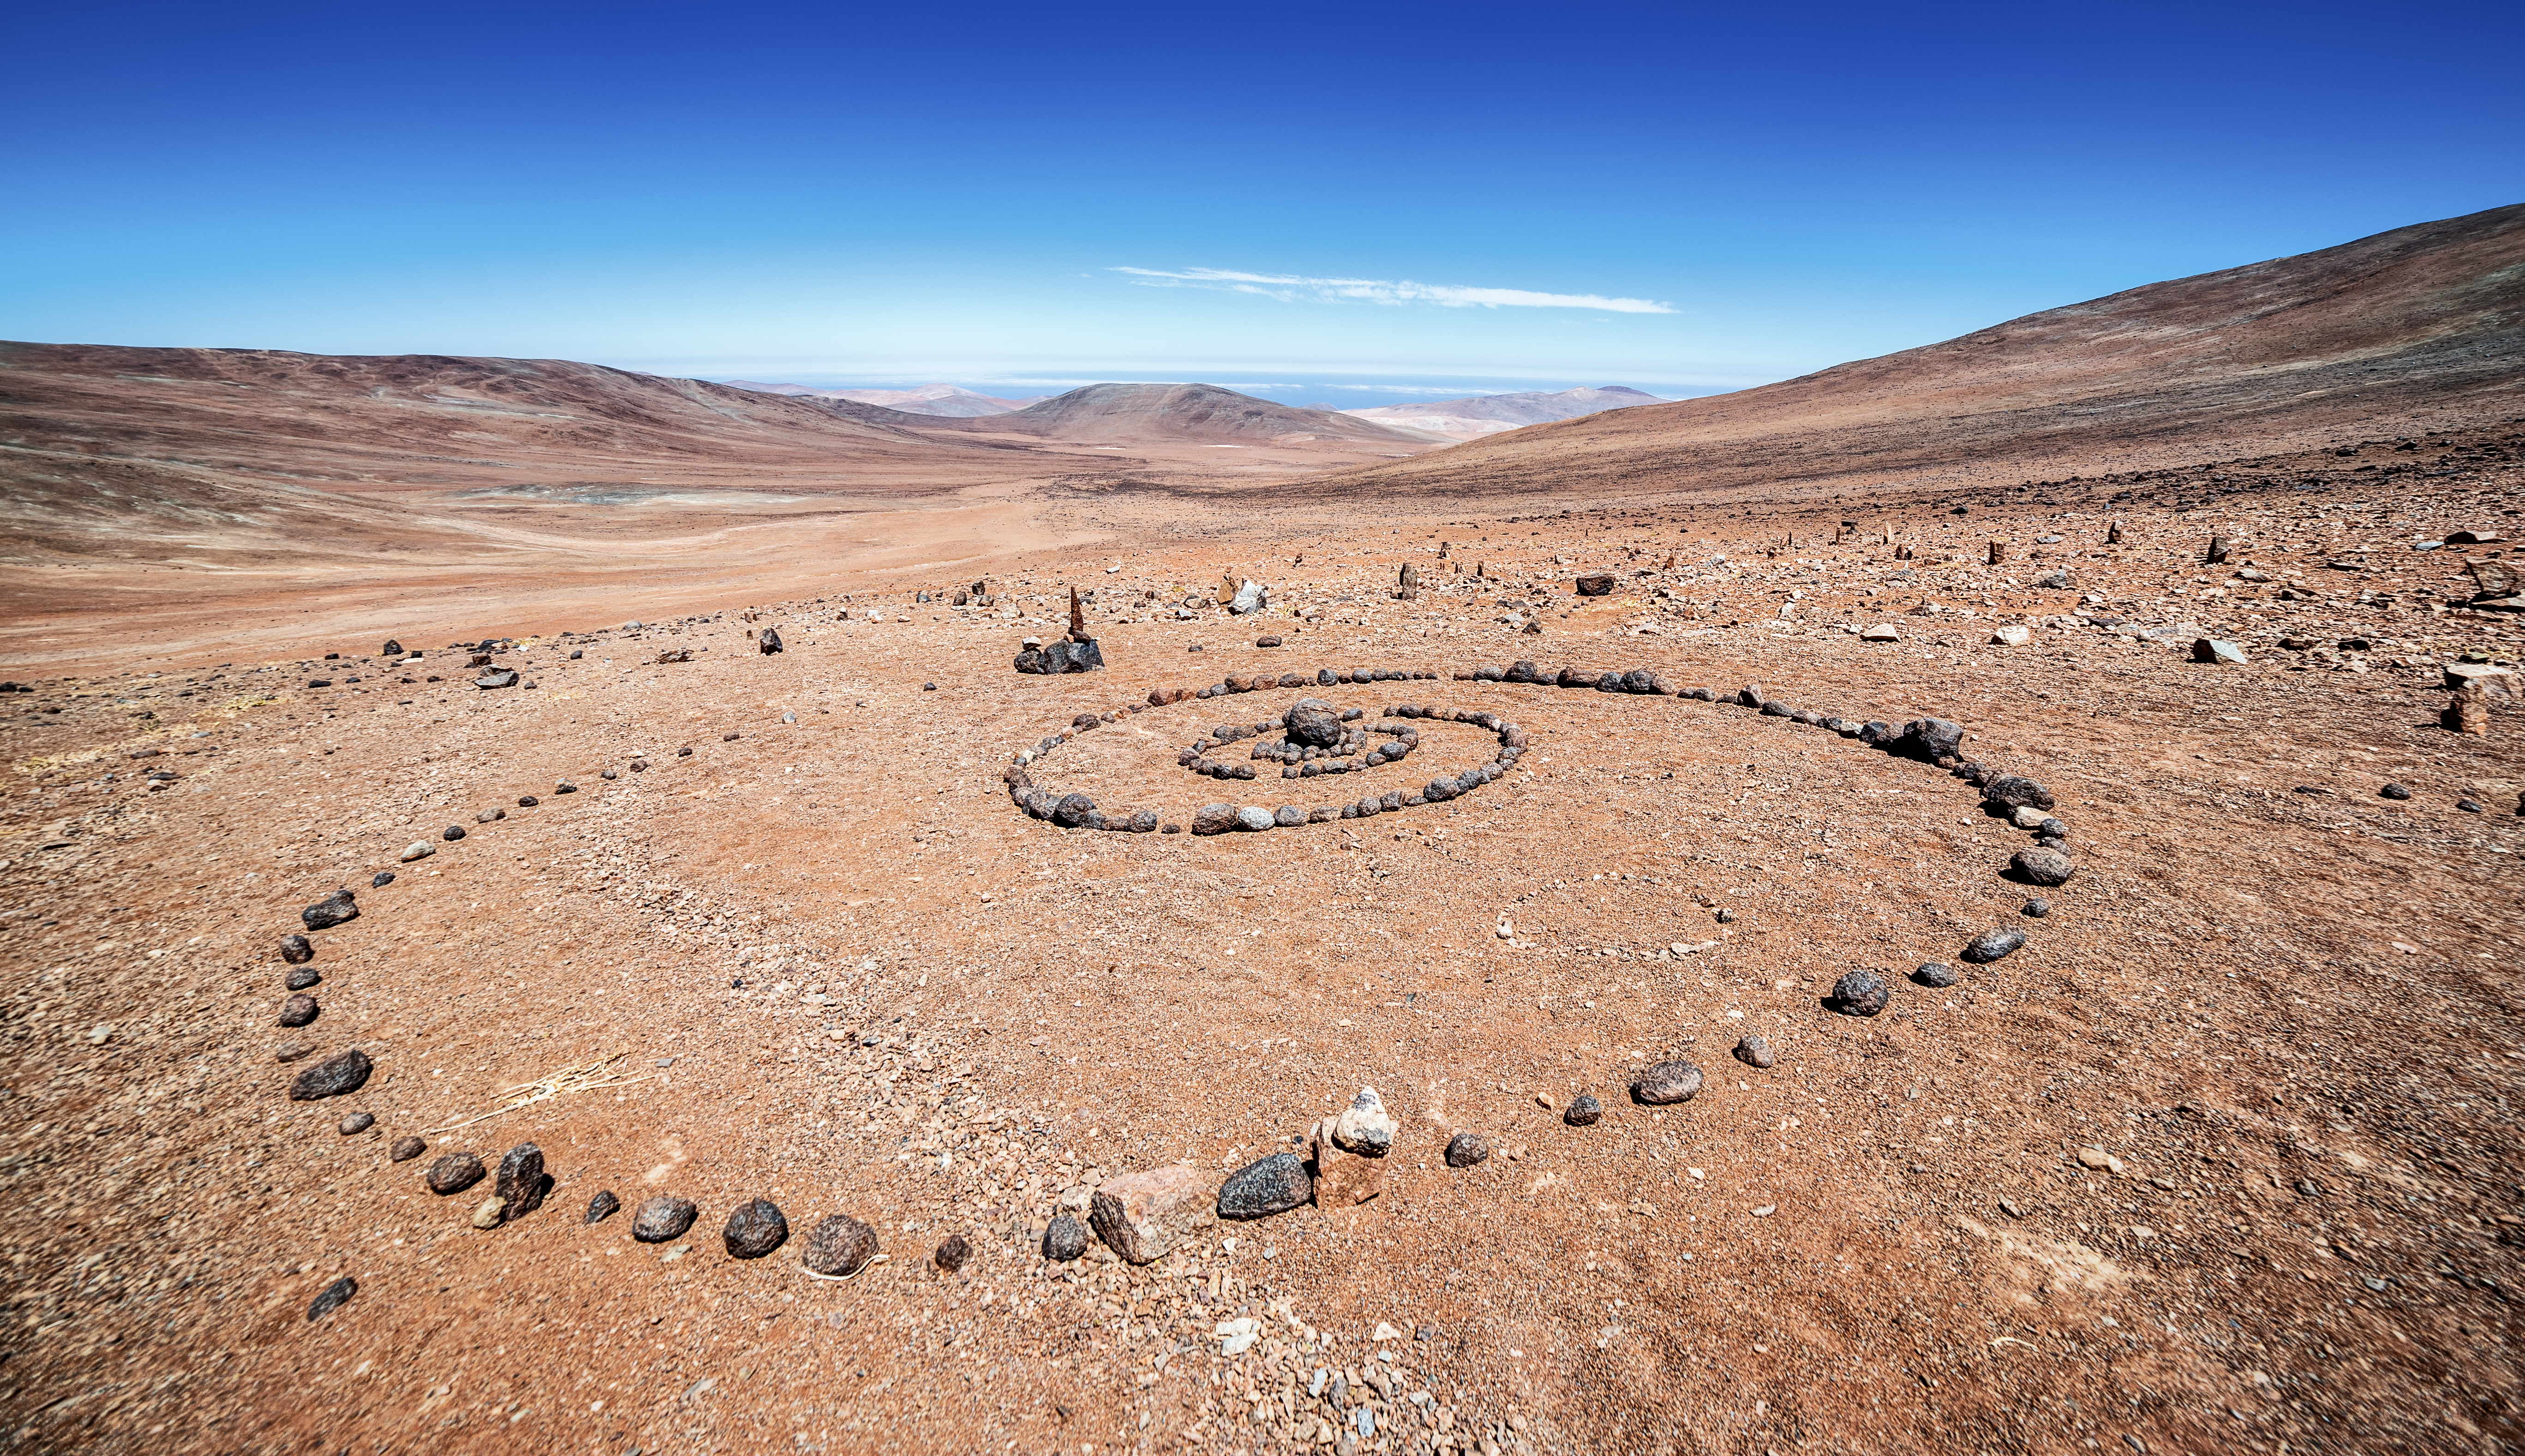

Paranal Observatory

ESO's Paranal Observatory lies in the Chilean Atacama Desert, 2635 metres above sea level. The thin atmosphere and dry, arid climate make for fantastic viewing conditions.

Credit: J. C. Muñoz/ESO